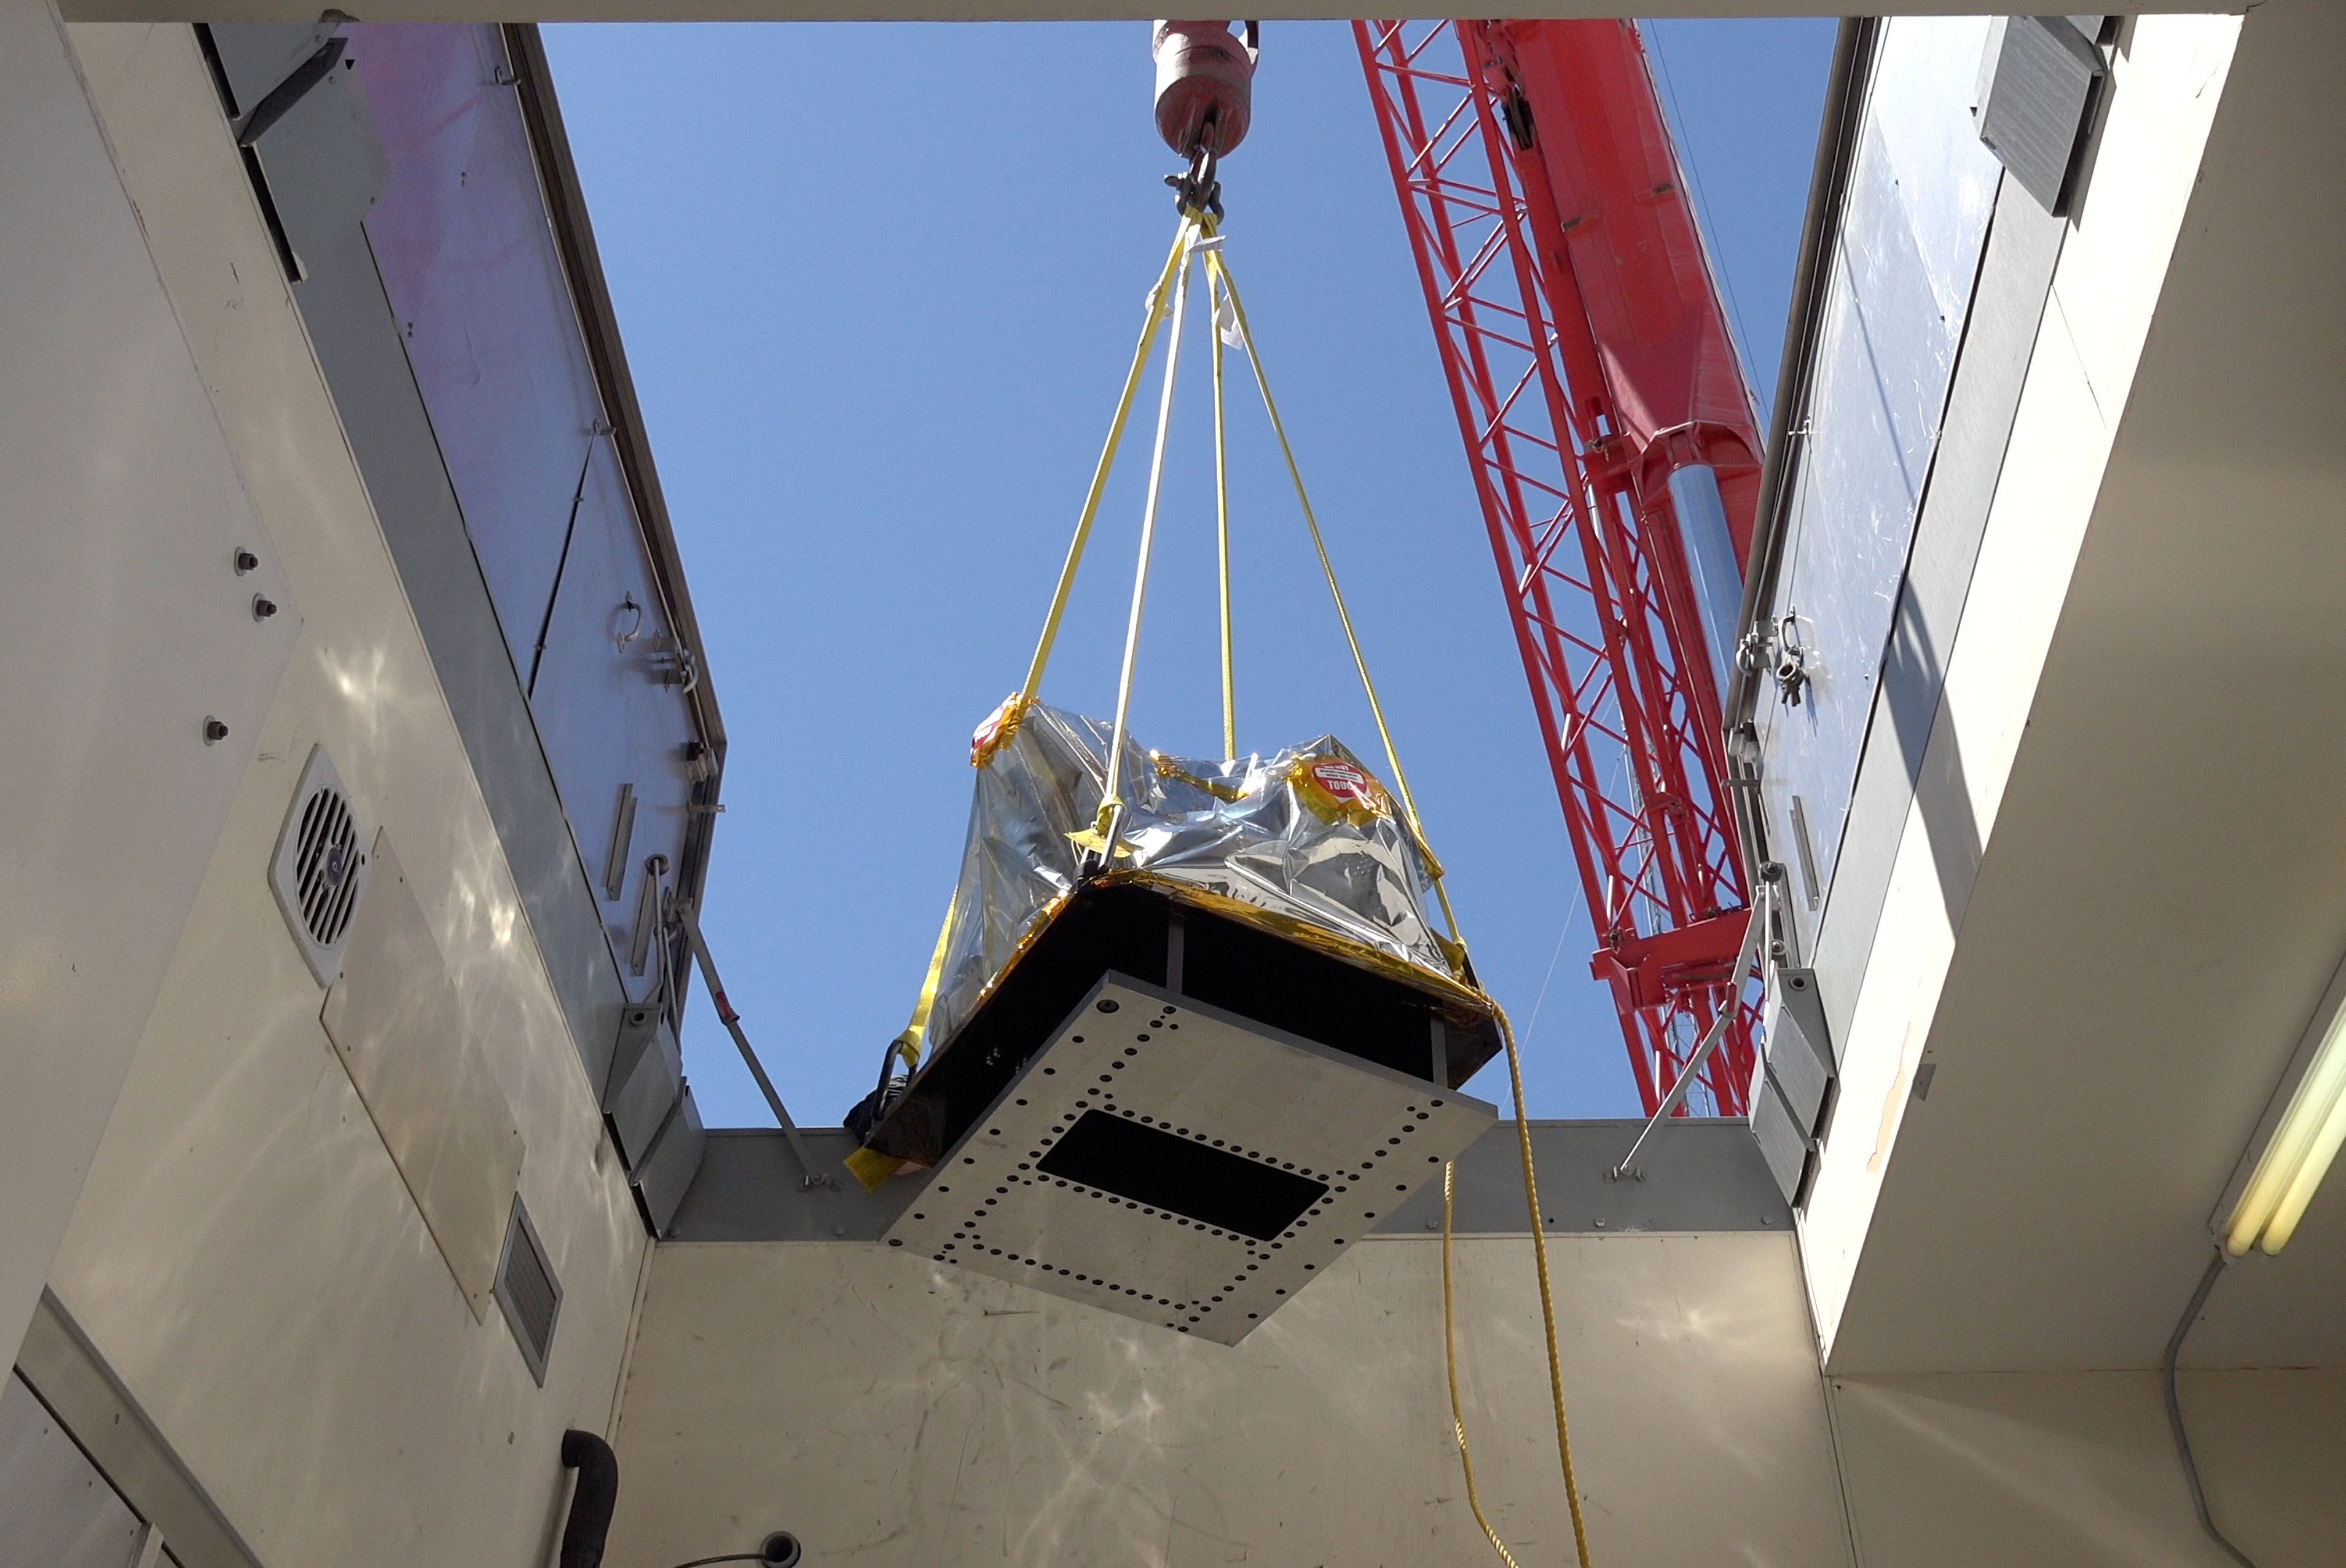

ComCam Arrives in Tucson

The LSST Commissioning Camera (ComCam) arrived at the LSST Project Office in Tucson on June 20th, after being shipped from SLAC National Accelerator Laboratory, where it was constructed. ComCam is a small version of the full LSST Camera that will be used for testing and integration of the LSST camera, telescope, site infrastructure, and data management systems. In Tucson, ComCam will receive additional components and undergo testing before being shipped to Chile later this year.

Credit: Rubin Observatory/NSF/AURA